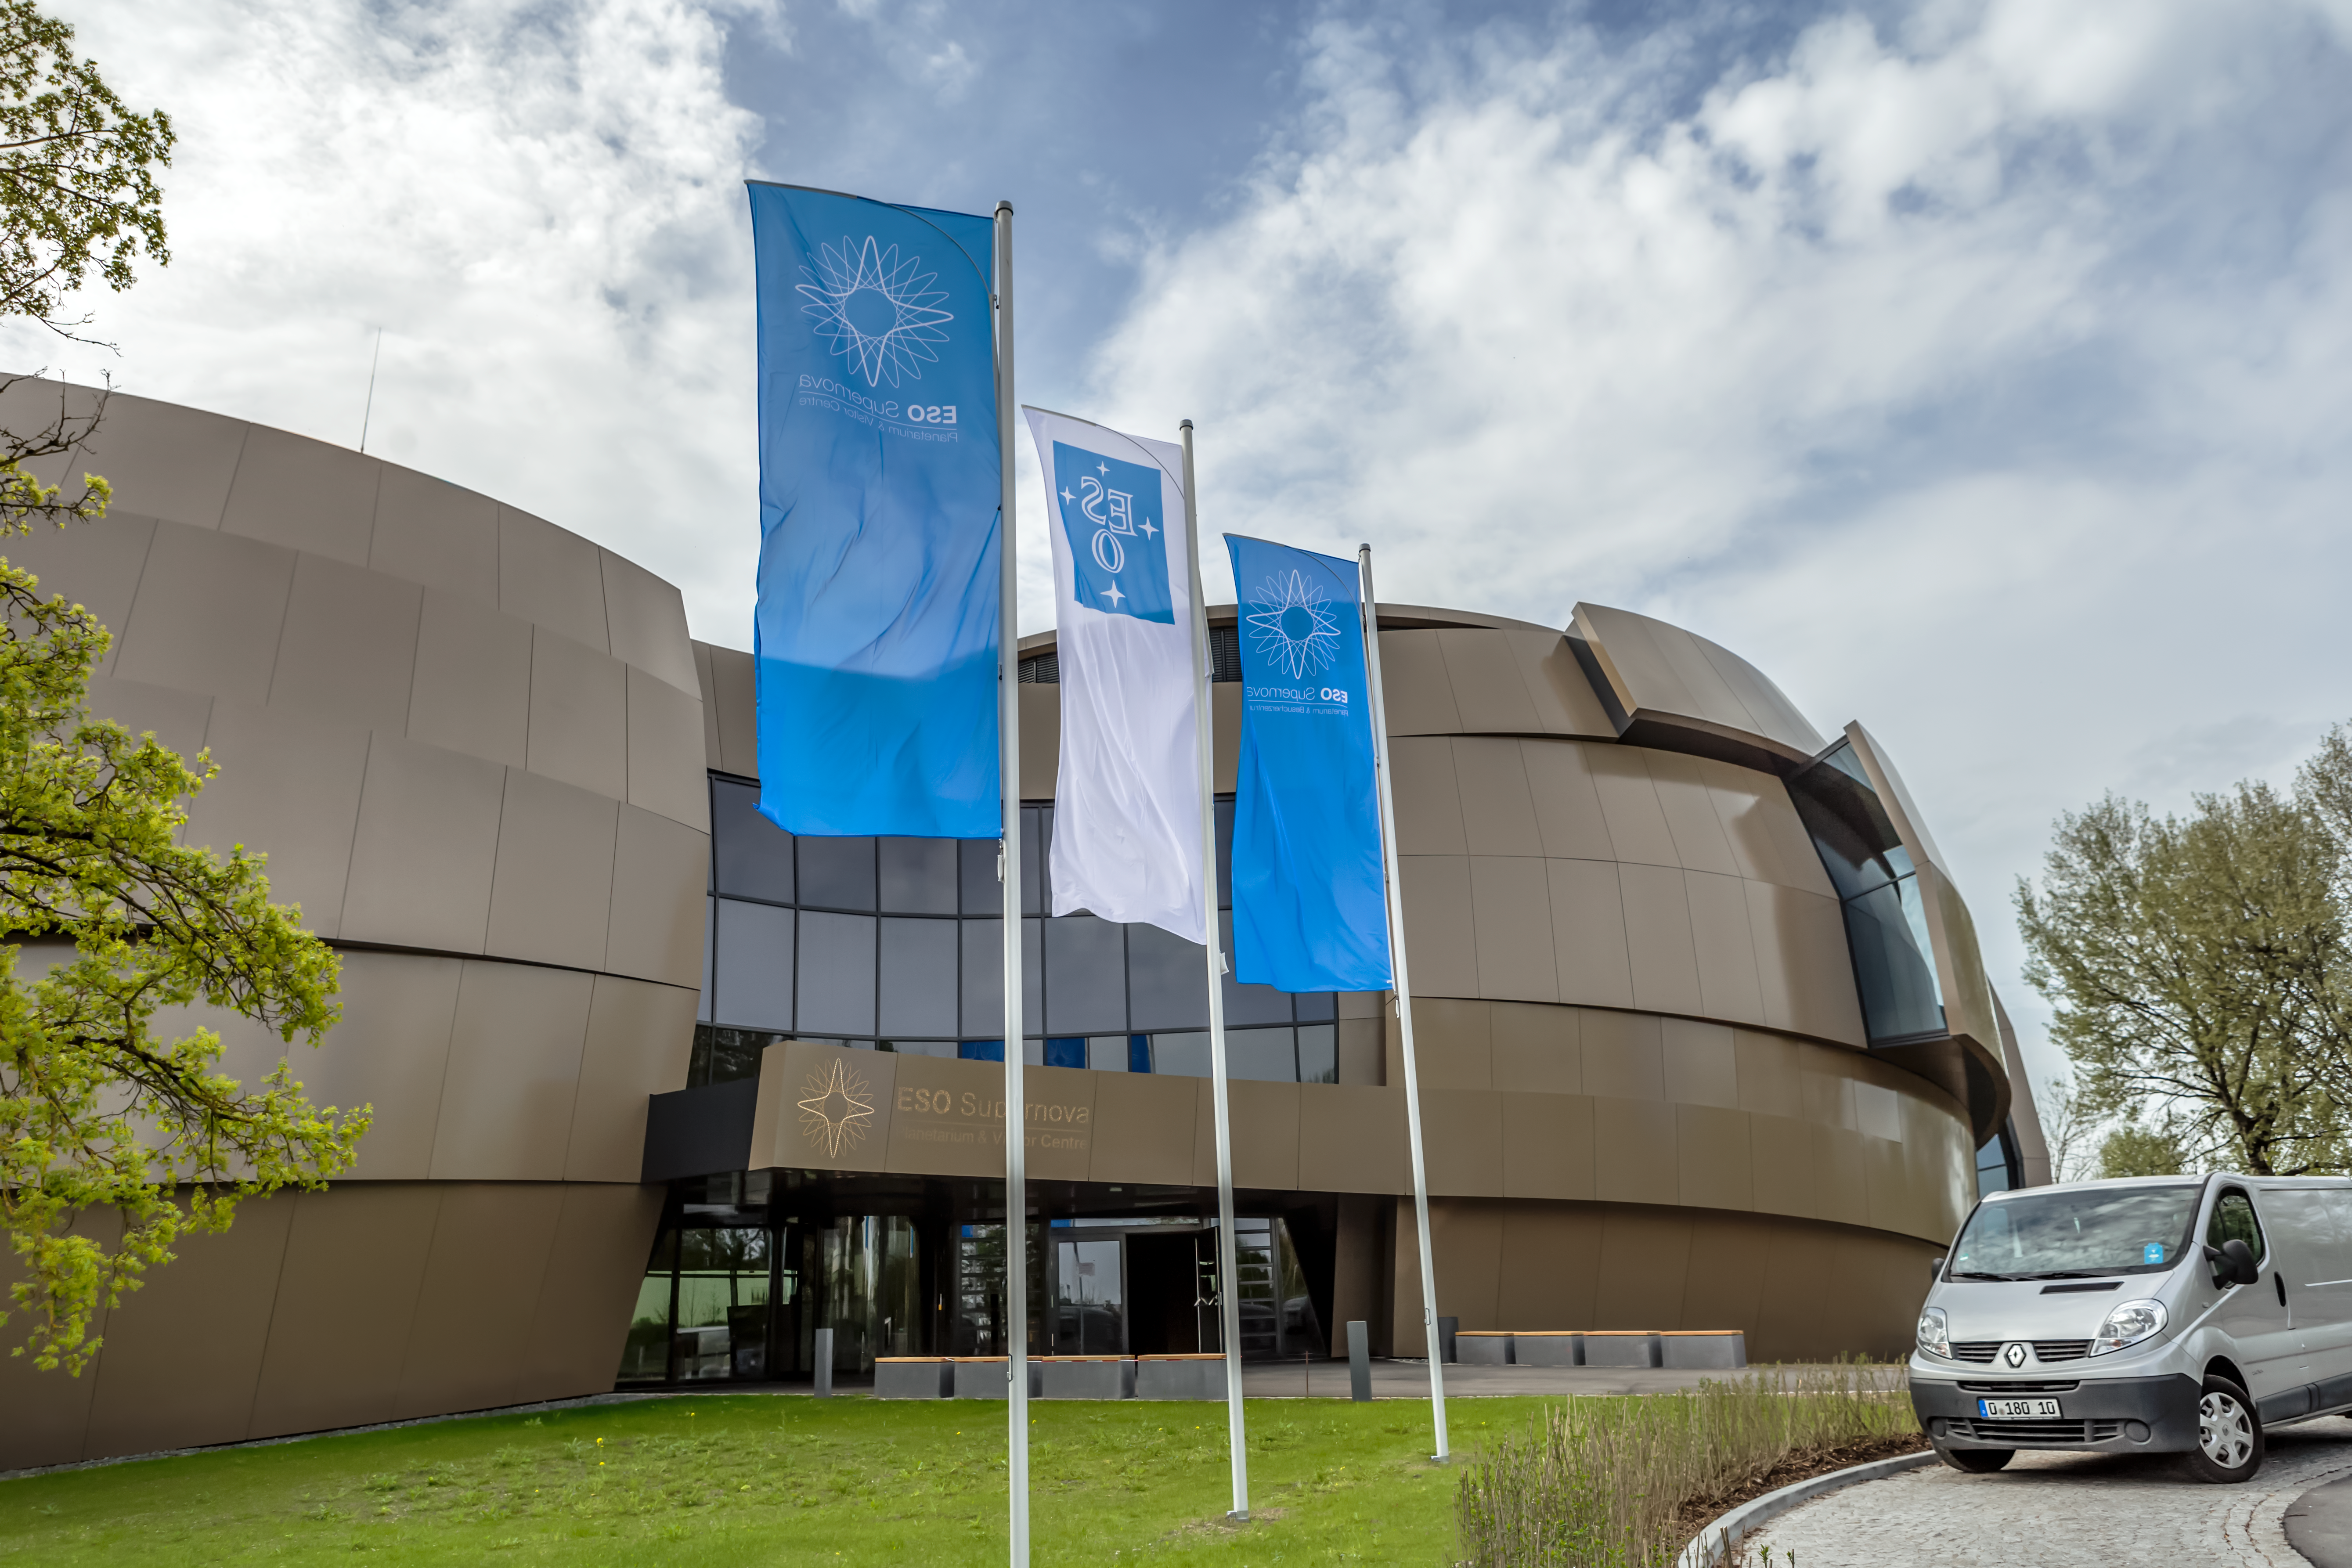

Supernova flags

The flags were raised high ready for the inauguration of the ESO Supernova Planetarium & Visitor Centre.

Credit: ESO/P. Horálek